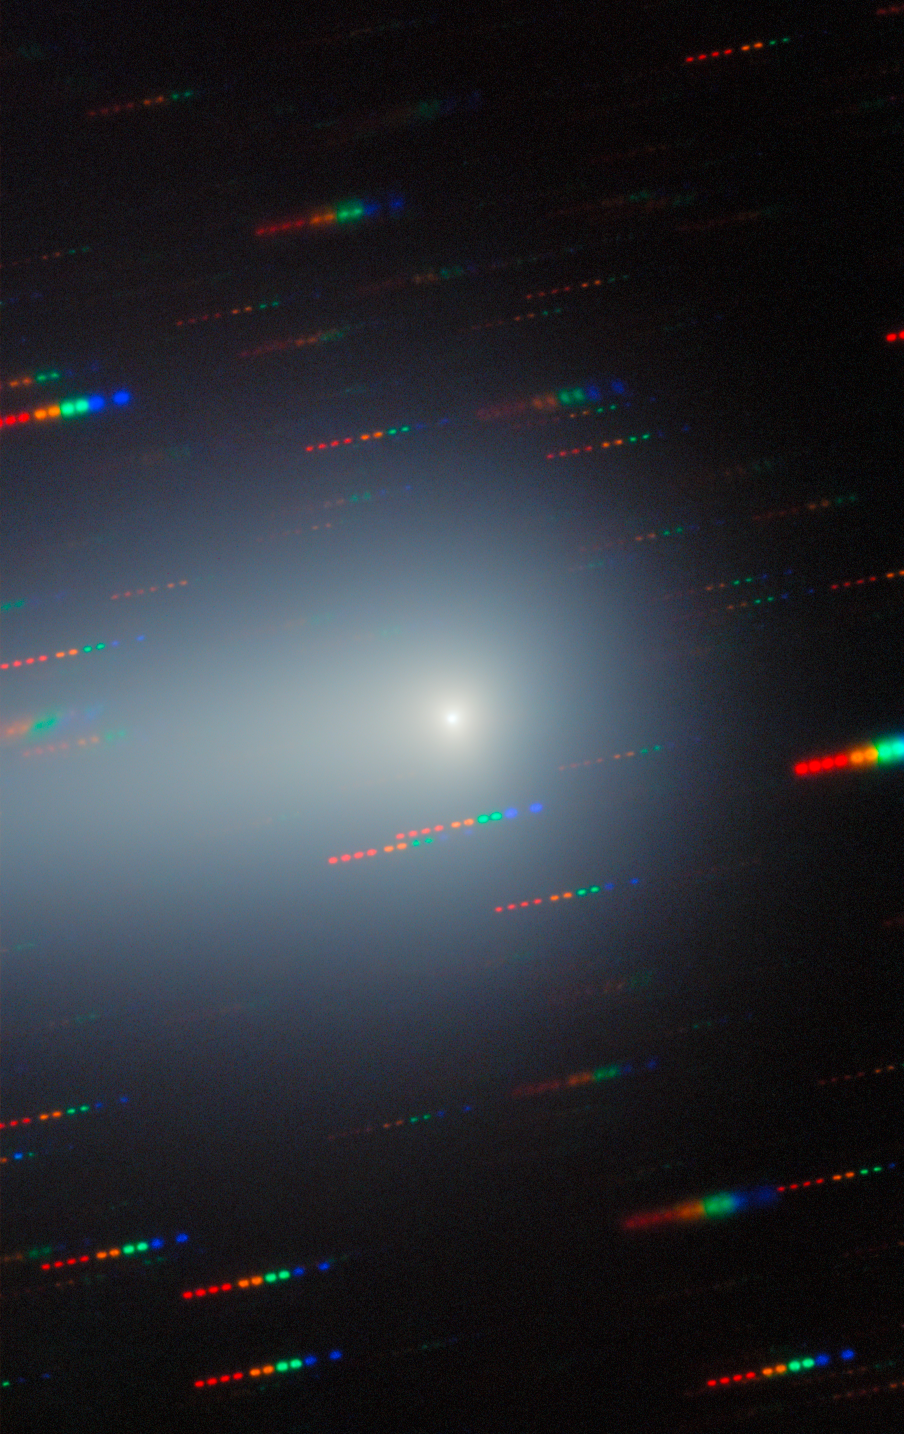

Gemini North Spots the Changing Comet 3I/ATLAS (20 January 2026)

As the third known interstellar interloper to visit our Solar System, the comet 3I/ATLAS was captured here by Gemini North as it traveled away from Earth, never to return. 3I/ATLAS has been imaged countless times since its discovery in July 2025. Gemini North is one half of the International Gemini Observatory, funded in part by the U.S. National Science Foundation (NSF) and operated by NSF NOIRLab.

Bryce Bolin, research scientist at Eureka Scientific, and his team continued to observe 3I/ATLAS through the northern spring of 2026. A composite of these images was featured as a NOIRLab Image of the Week. The individual images are here: 22 December 2025, 7 February 2026, and the composite without annotations.

Credit: International Gemini Observatory/NOIRLab/NSF/AURA/B. BolinImage Processing: J. Miller & M. Rodriguez (International Gemini Observatory/NSF NOIRLab), T.A. Rector (University of Alaska Anchorage/NSF NOIRLab), M. Zamani (NSF NOIRLab) Acknowledgments: PI: Bryce Bolin (Eureka Scientific)